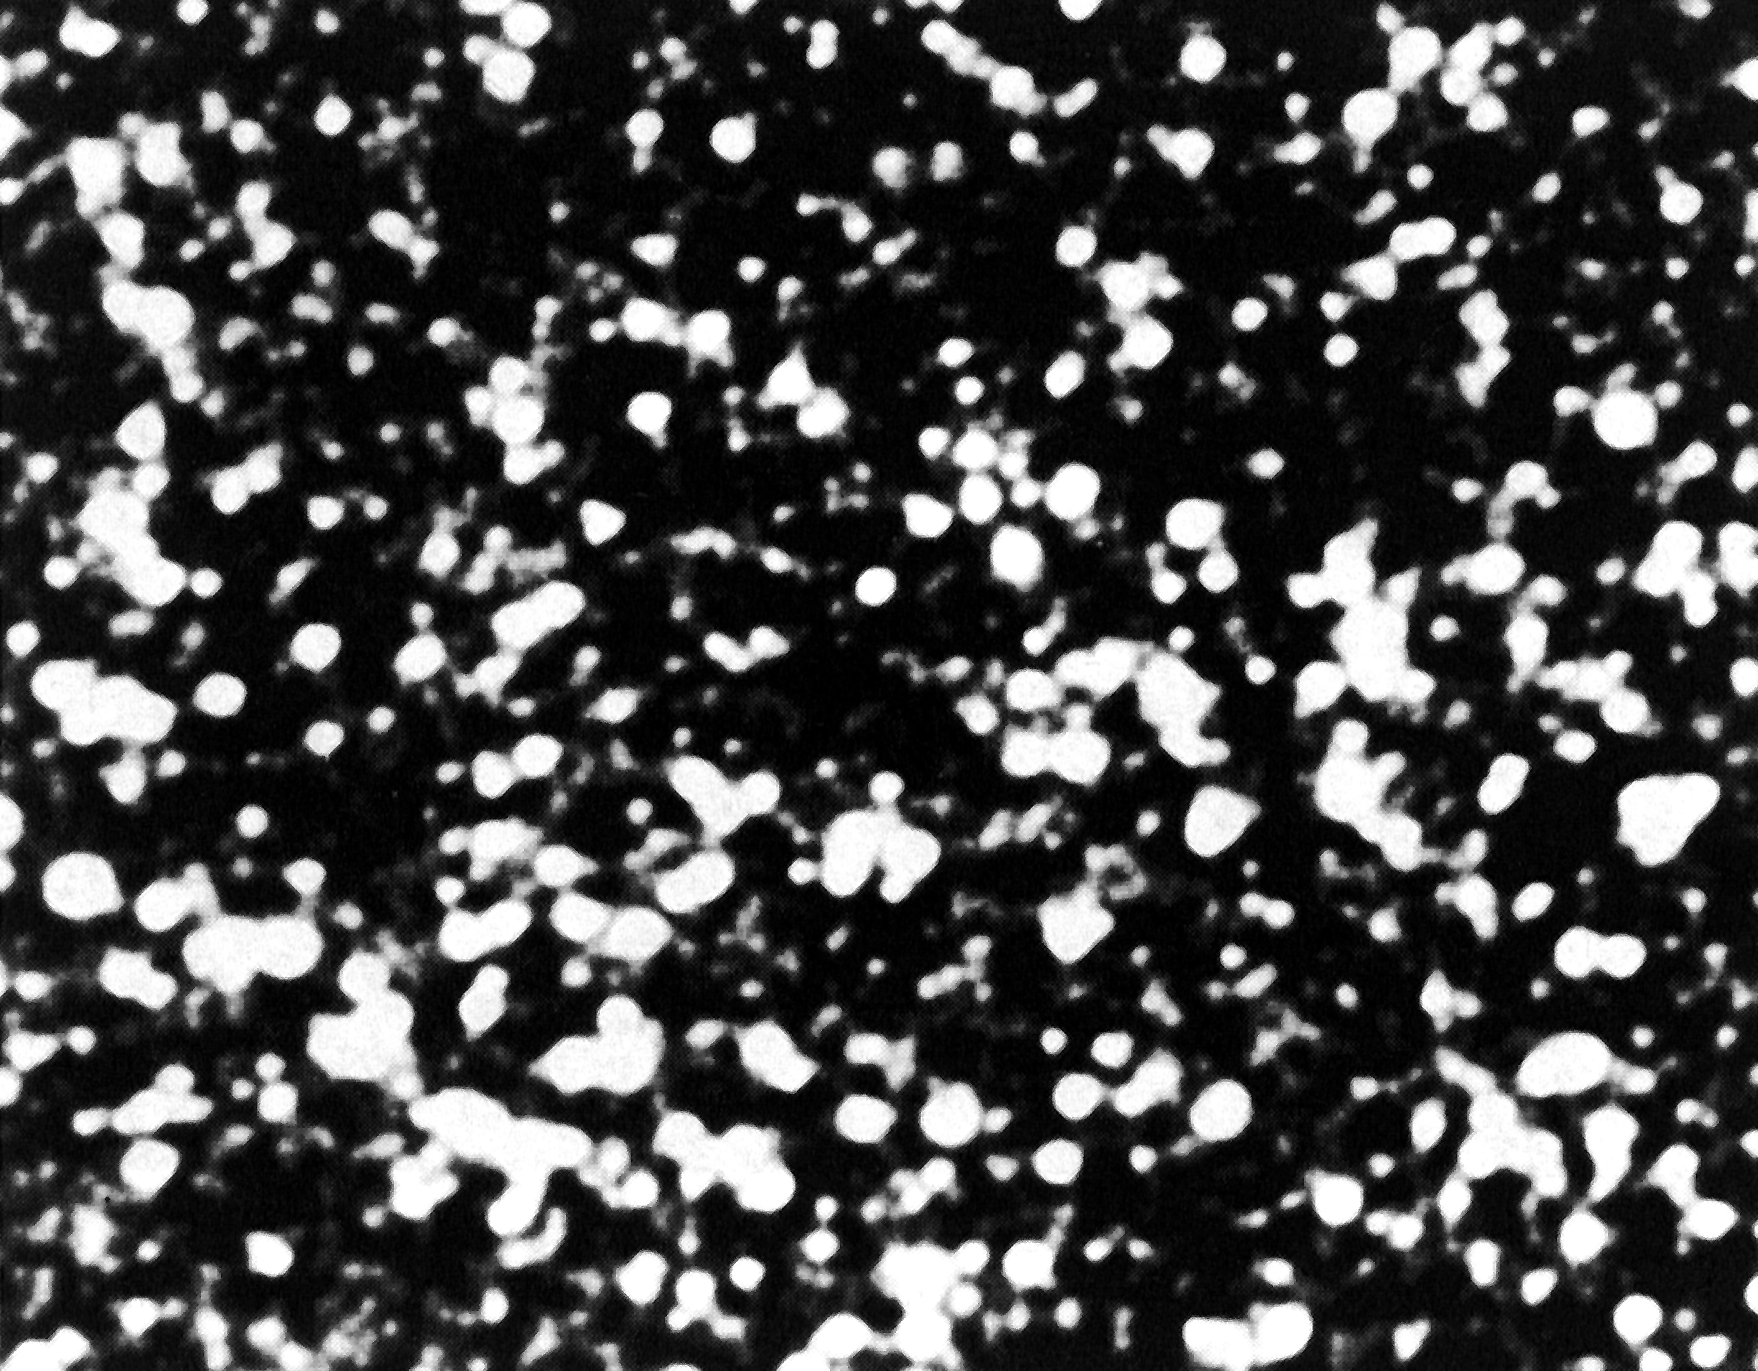

Small field near centre of Omega Centauri (3.6m)

This photo has been reproduced from one of the best photographic plates of the globular cluster Omega Centauri obtained with the ESO 3.6 m telescope. It shows a field near the centre; the size is approximately square arcsecond. The exposure lasted 6 min 15 sec and was made on blue-sensitive emulsion. North is up and East is to the left.

Credit: ESO